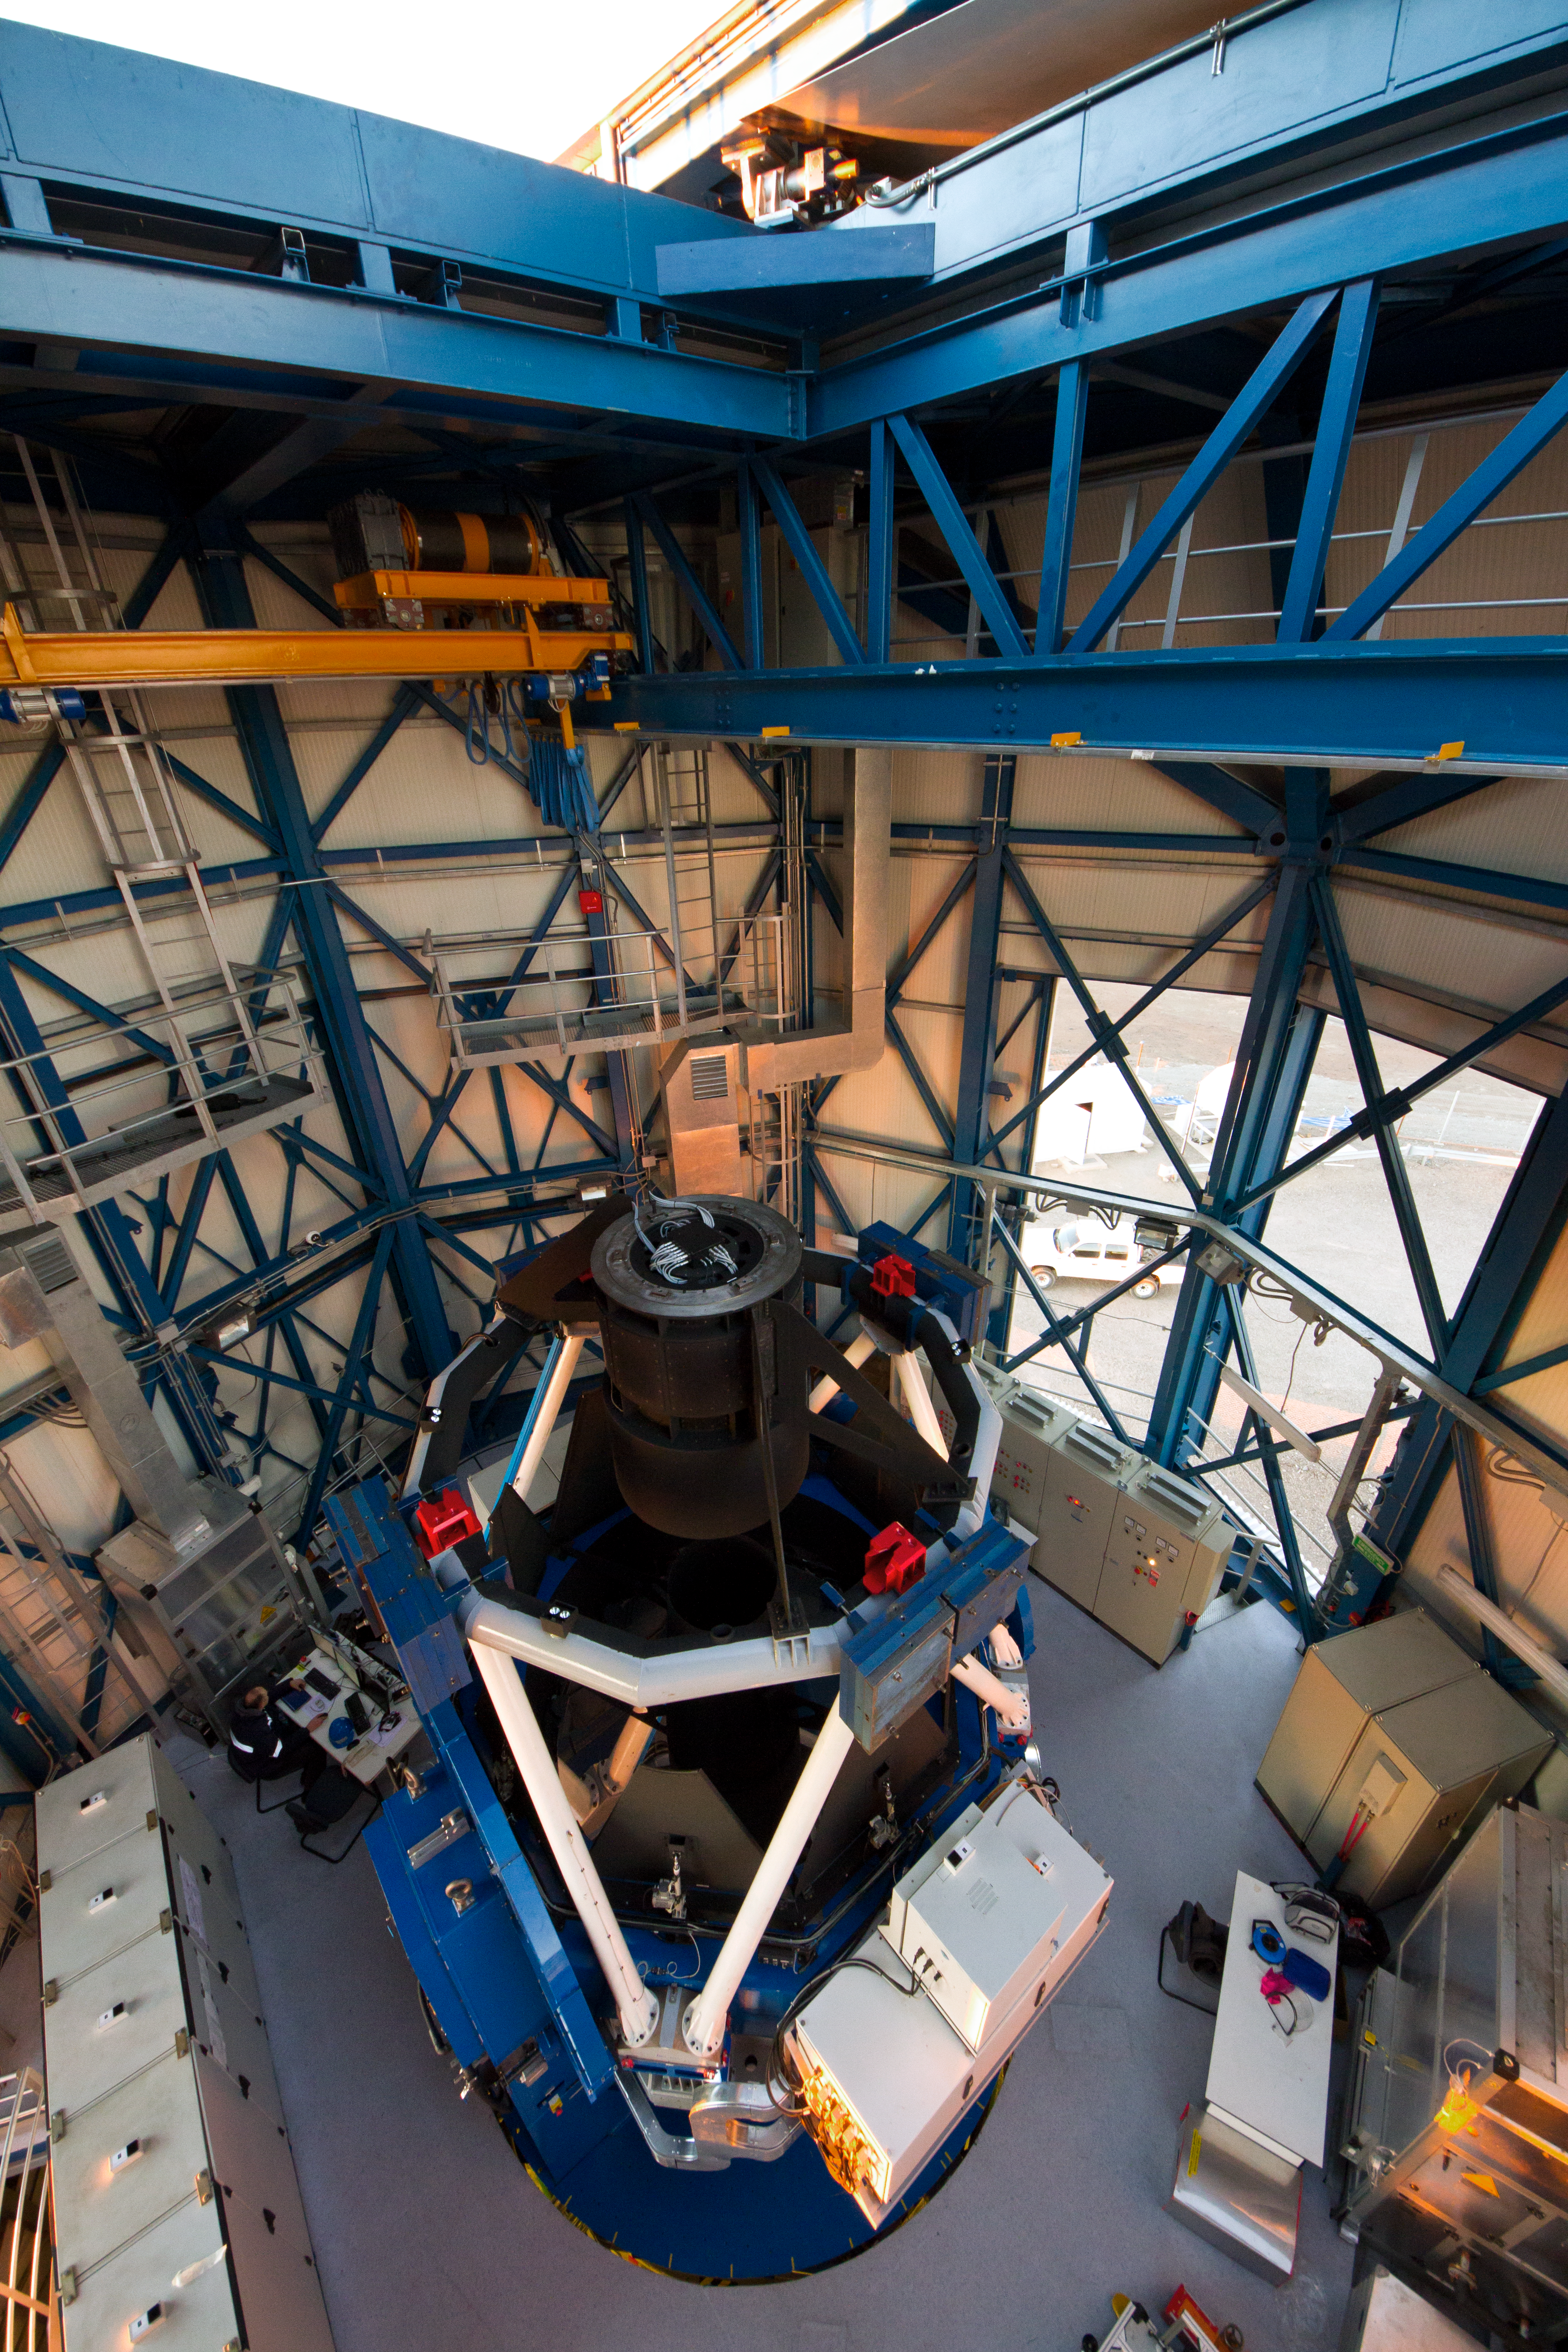

The VLT Survey Telescope (VST)

The VLT Survey Telescope (VST) at Cerro Paranal. The VST is a state-of-the-art 2.6-metre telescope equipped with OmegaCAM, a monster 268 megapixel CCD camera with a field of view four times the area of the full Moon. It will survey the visible-light sky. The VST is the result of a joint venture between ESO and the Capodimonte Astronomical Observatory (OAC) of Naples, a research centre of the Italian National Institute for Astrophysics (INAF).

Credit: ESO/G. Lombardi (glphoto.it)